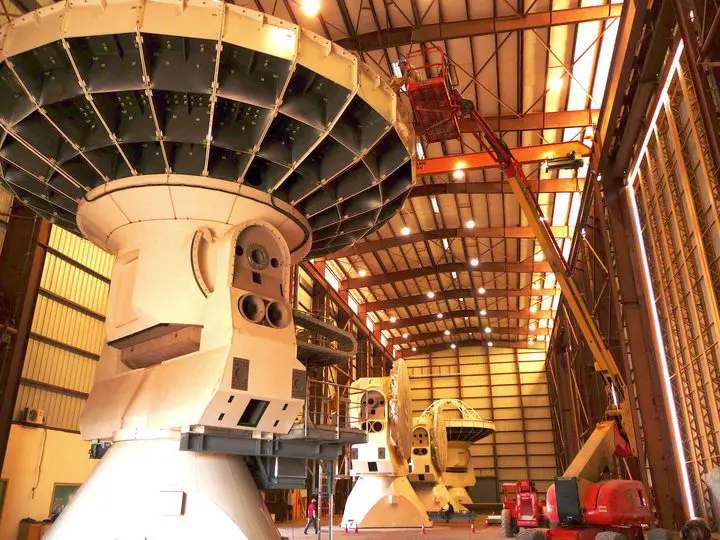

The VERTEX assembly site (American antennas)

The VERTEX assembly site (American antennas).

Credit: ALMA (ESO/NAOJ/NRAO)